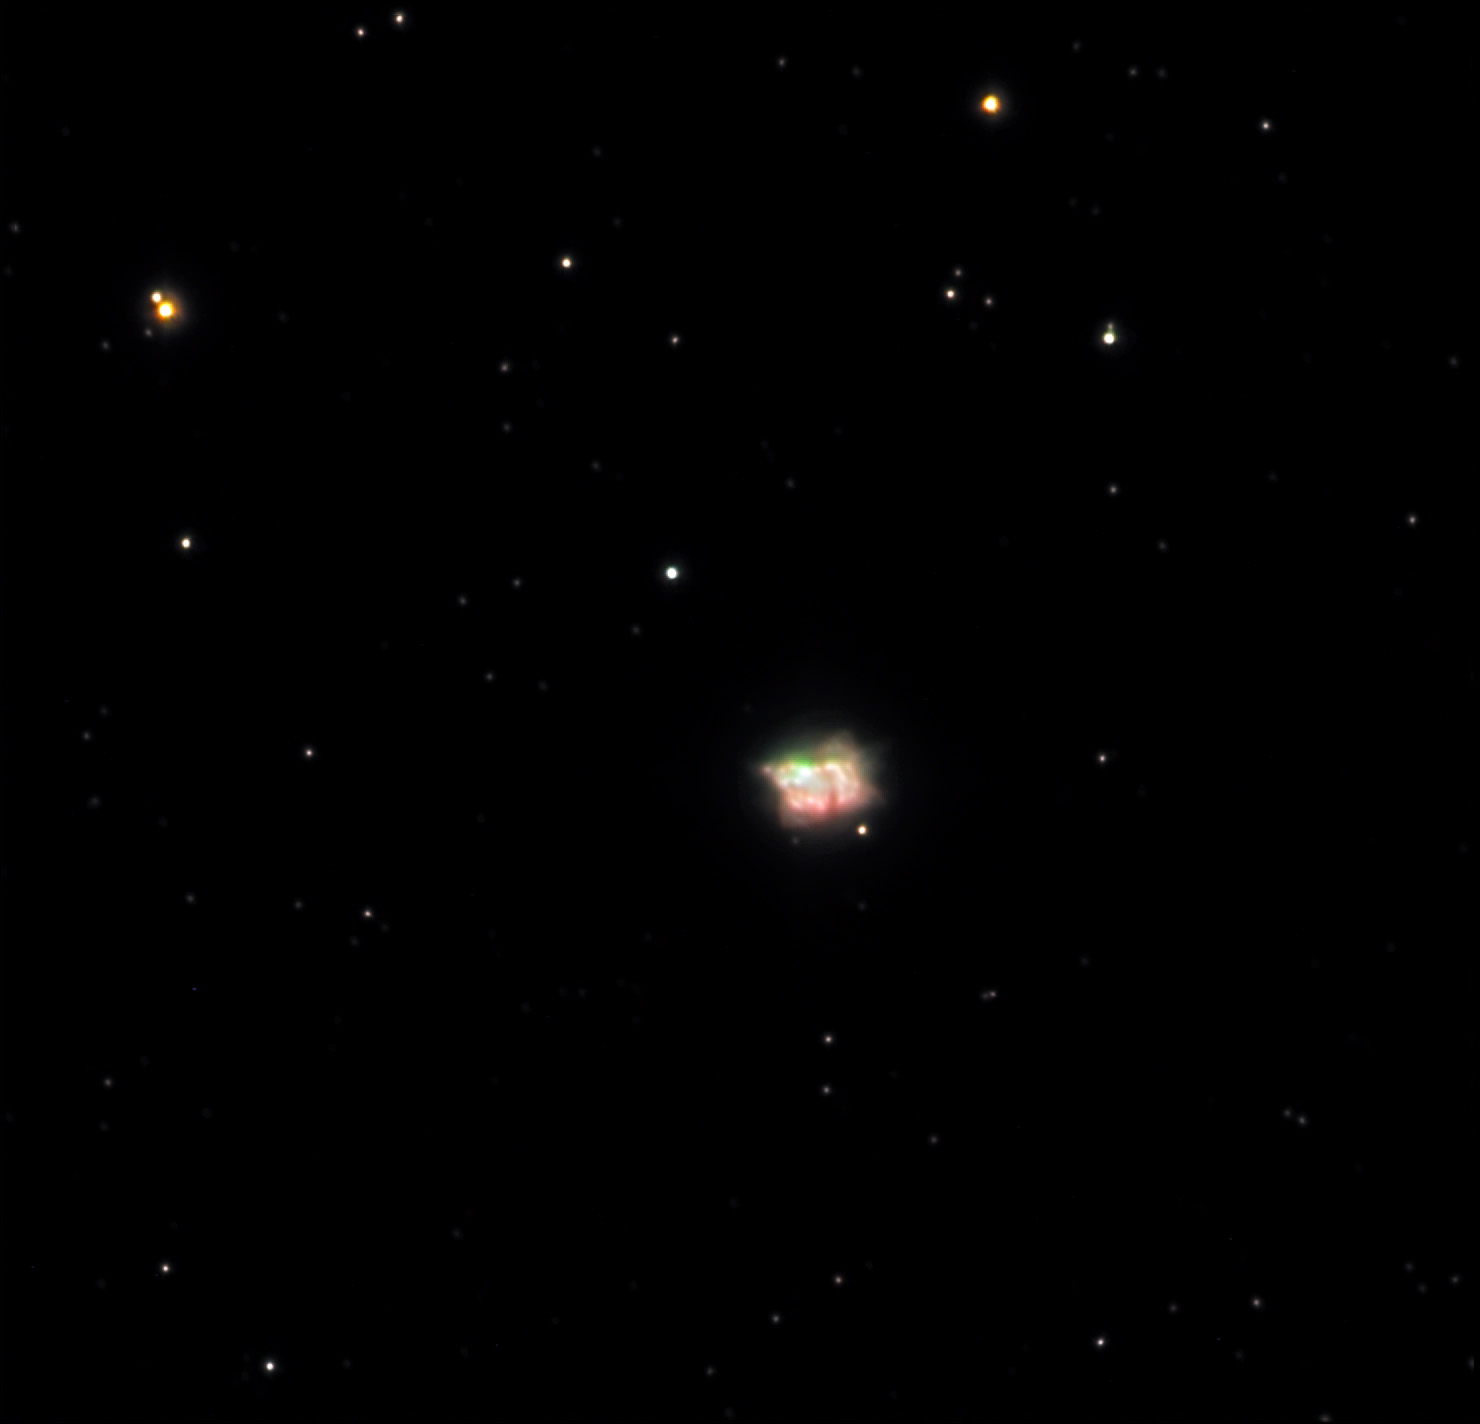

NGC 7027

The above image shows an inner torus of gas that is glowing very brightly. This inner structure is enshrouded by an obscuring (though translucent) pillow-like cloud of gas and dust. This object is often considered the very initial stage of the expanding planetary nebula within. Soon the tenuous cloud of dust will be blown away to leave a brilliantly glowing ring-like nebula. Note that the bright green area of the nebula corresponds with the area where the dust is thinnest. Thus, this area is a little window through which we see the OIII emission escaping directly, and the baby nebula to come! Also see the high-resolution HST image of this nebula.

This image was taken as part of Advanced Observing Program (AOP) program at Kitt Peak Visitor Center during 2014.

Credit: KPNO/NOIRLab/NSF/AURA/Adam Block